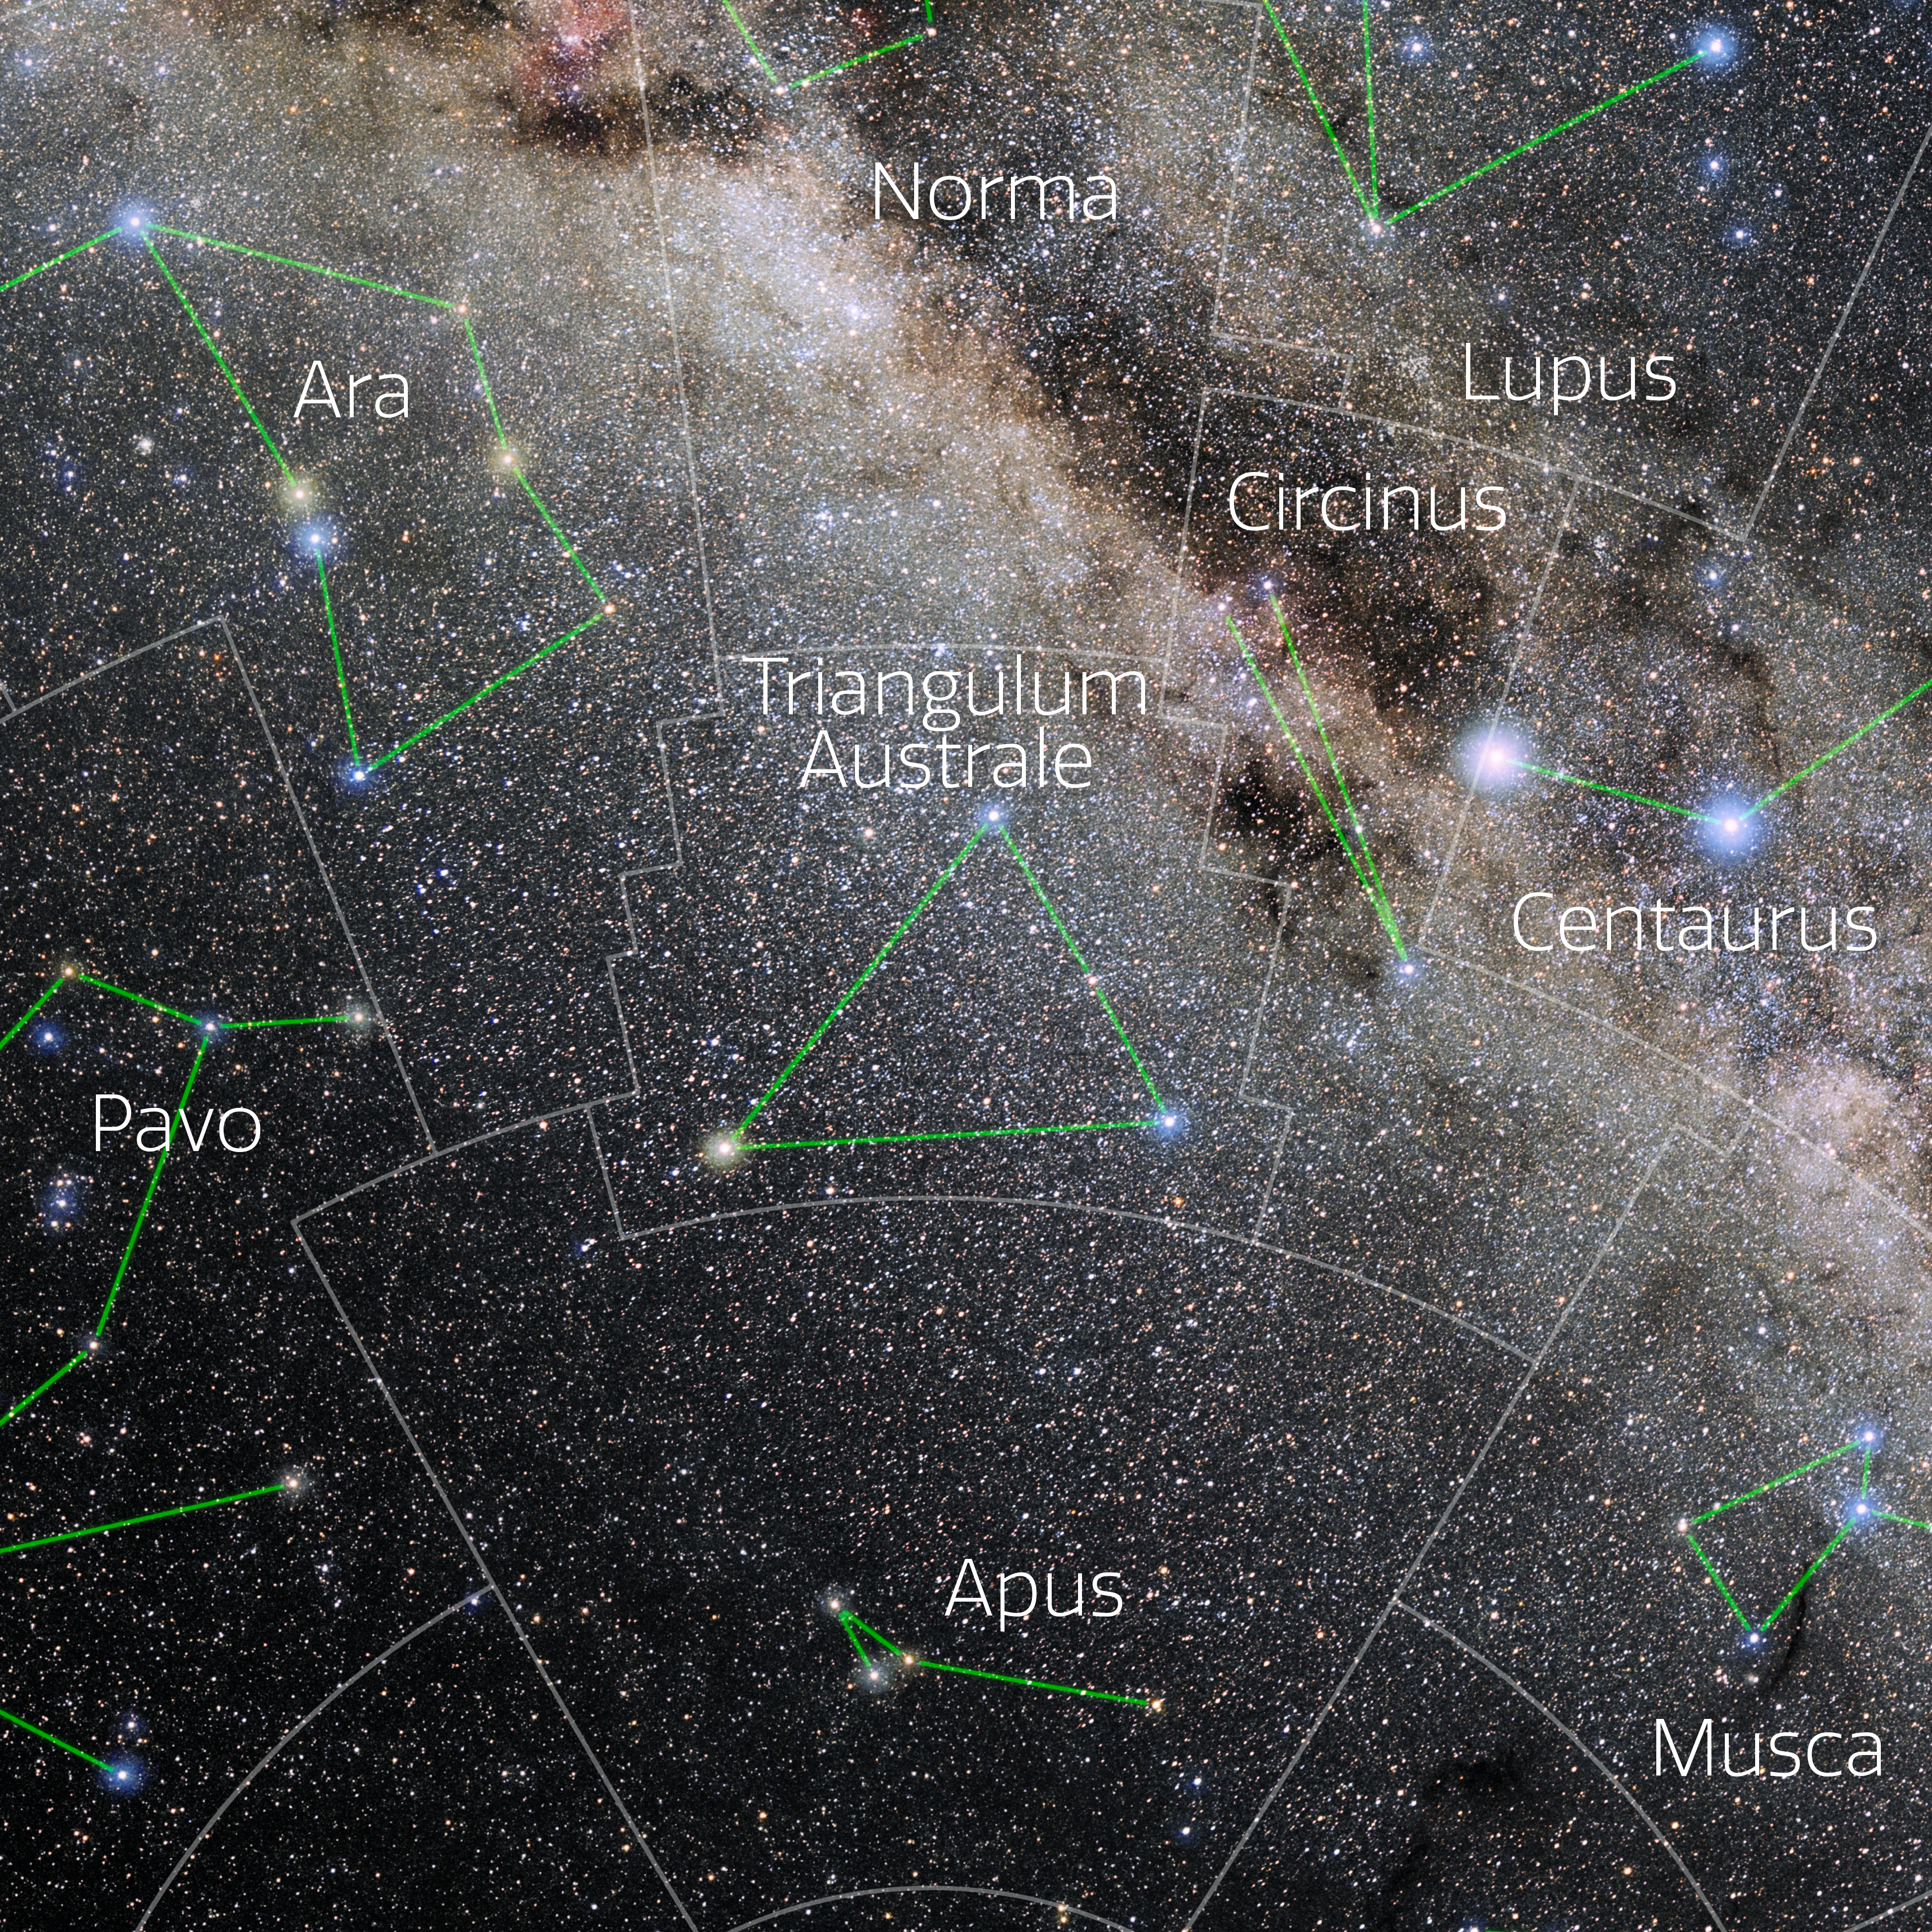

Triangulum Australe (Annotated)

Photo of the constellation Triangulum Australe with annotations from IAU and Sky & Telescope. Here is the non-annotated version.

Credit: E. Slawik/NOIRLab/NSF/AURA/M. Zamani